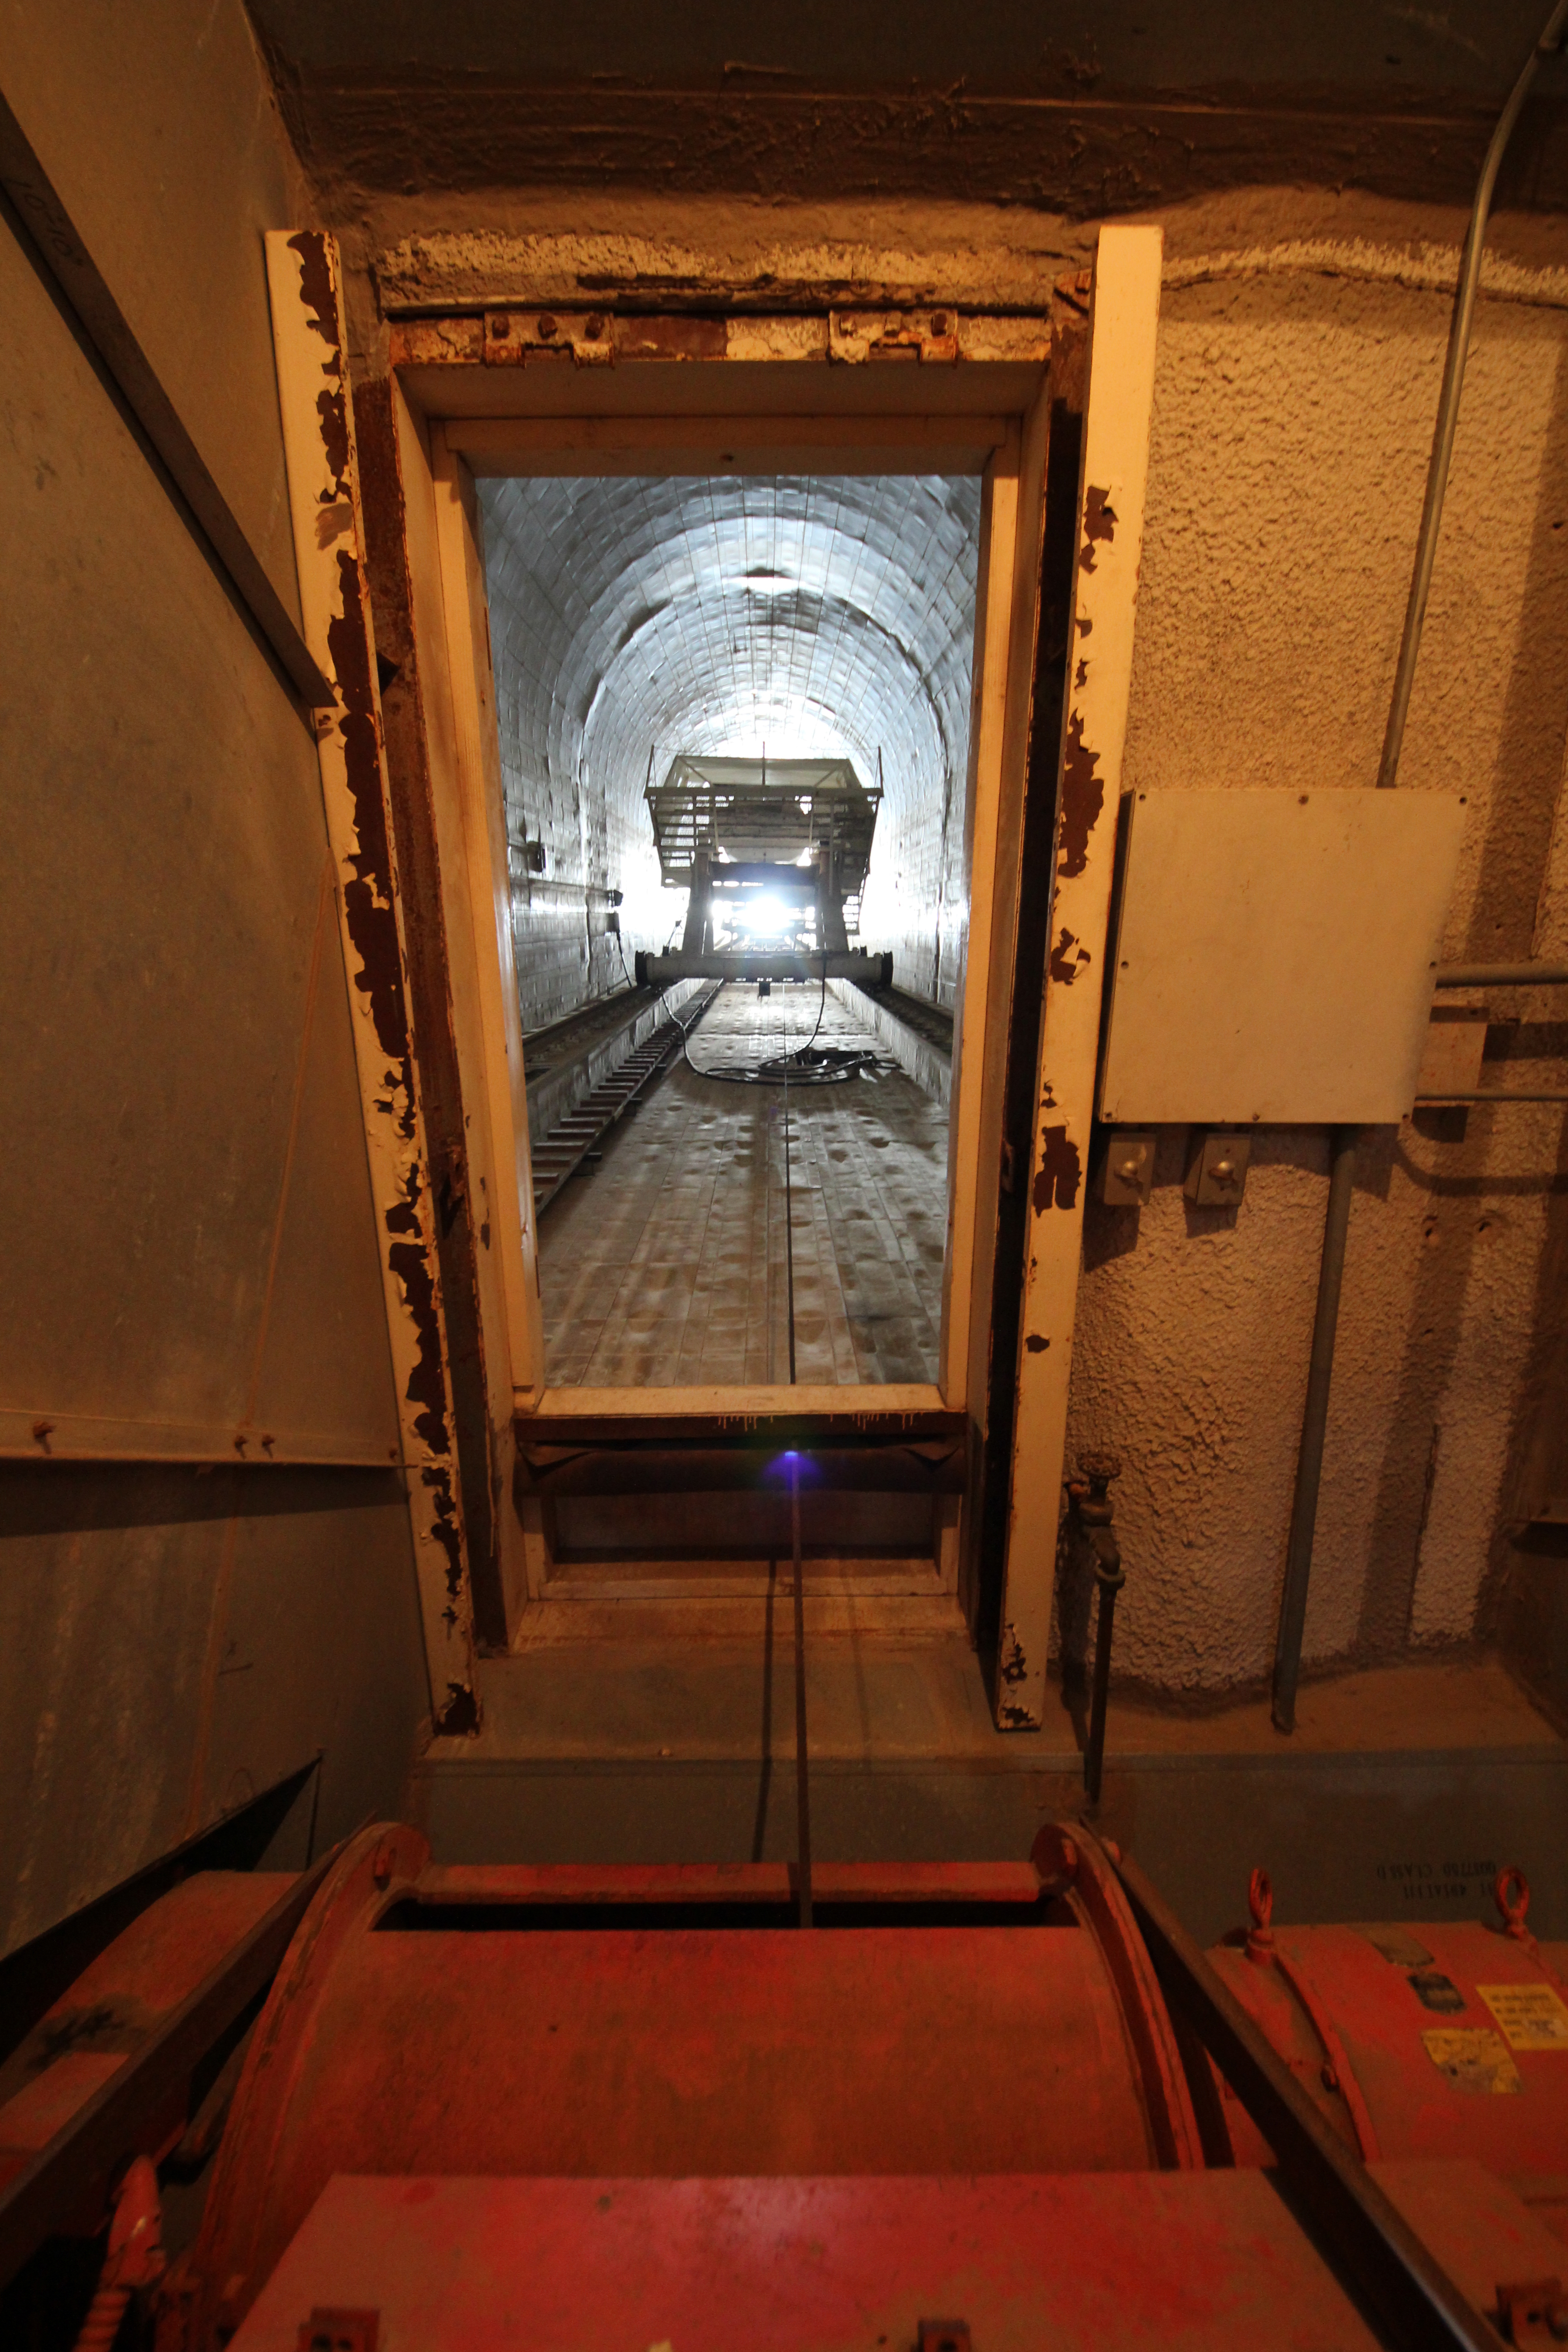

Bottom of the solar tunnel

The lift cable motor room at the bottom of the solar tunnel at the McMath-Pierce Solar Telescope.

Credit: KPNO/NOIRLab/NSF/AURA/P. Marenfeld